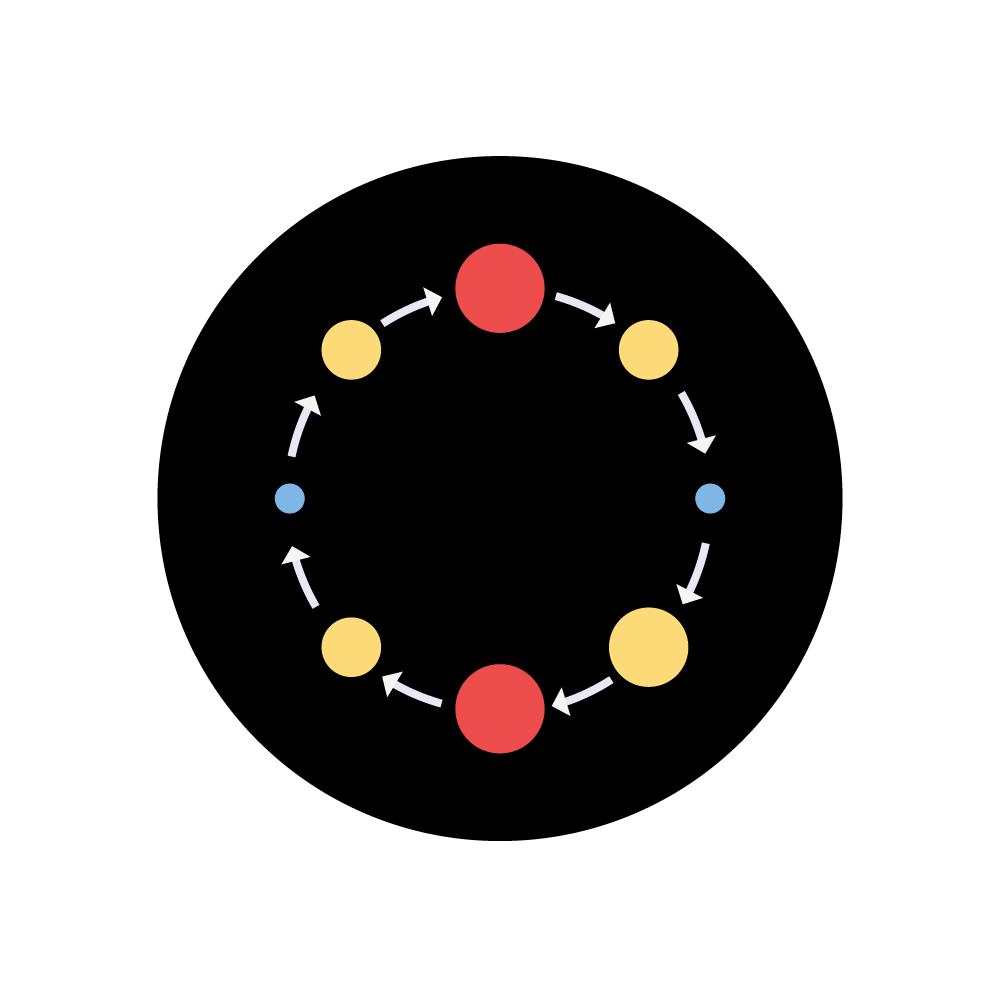

Rubin Levitts Law Investigation Icon

Levitt's Law investigation icon.

Credit: RubinObs/NOIRLab/SLAC/NSF/DOE/AURA